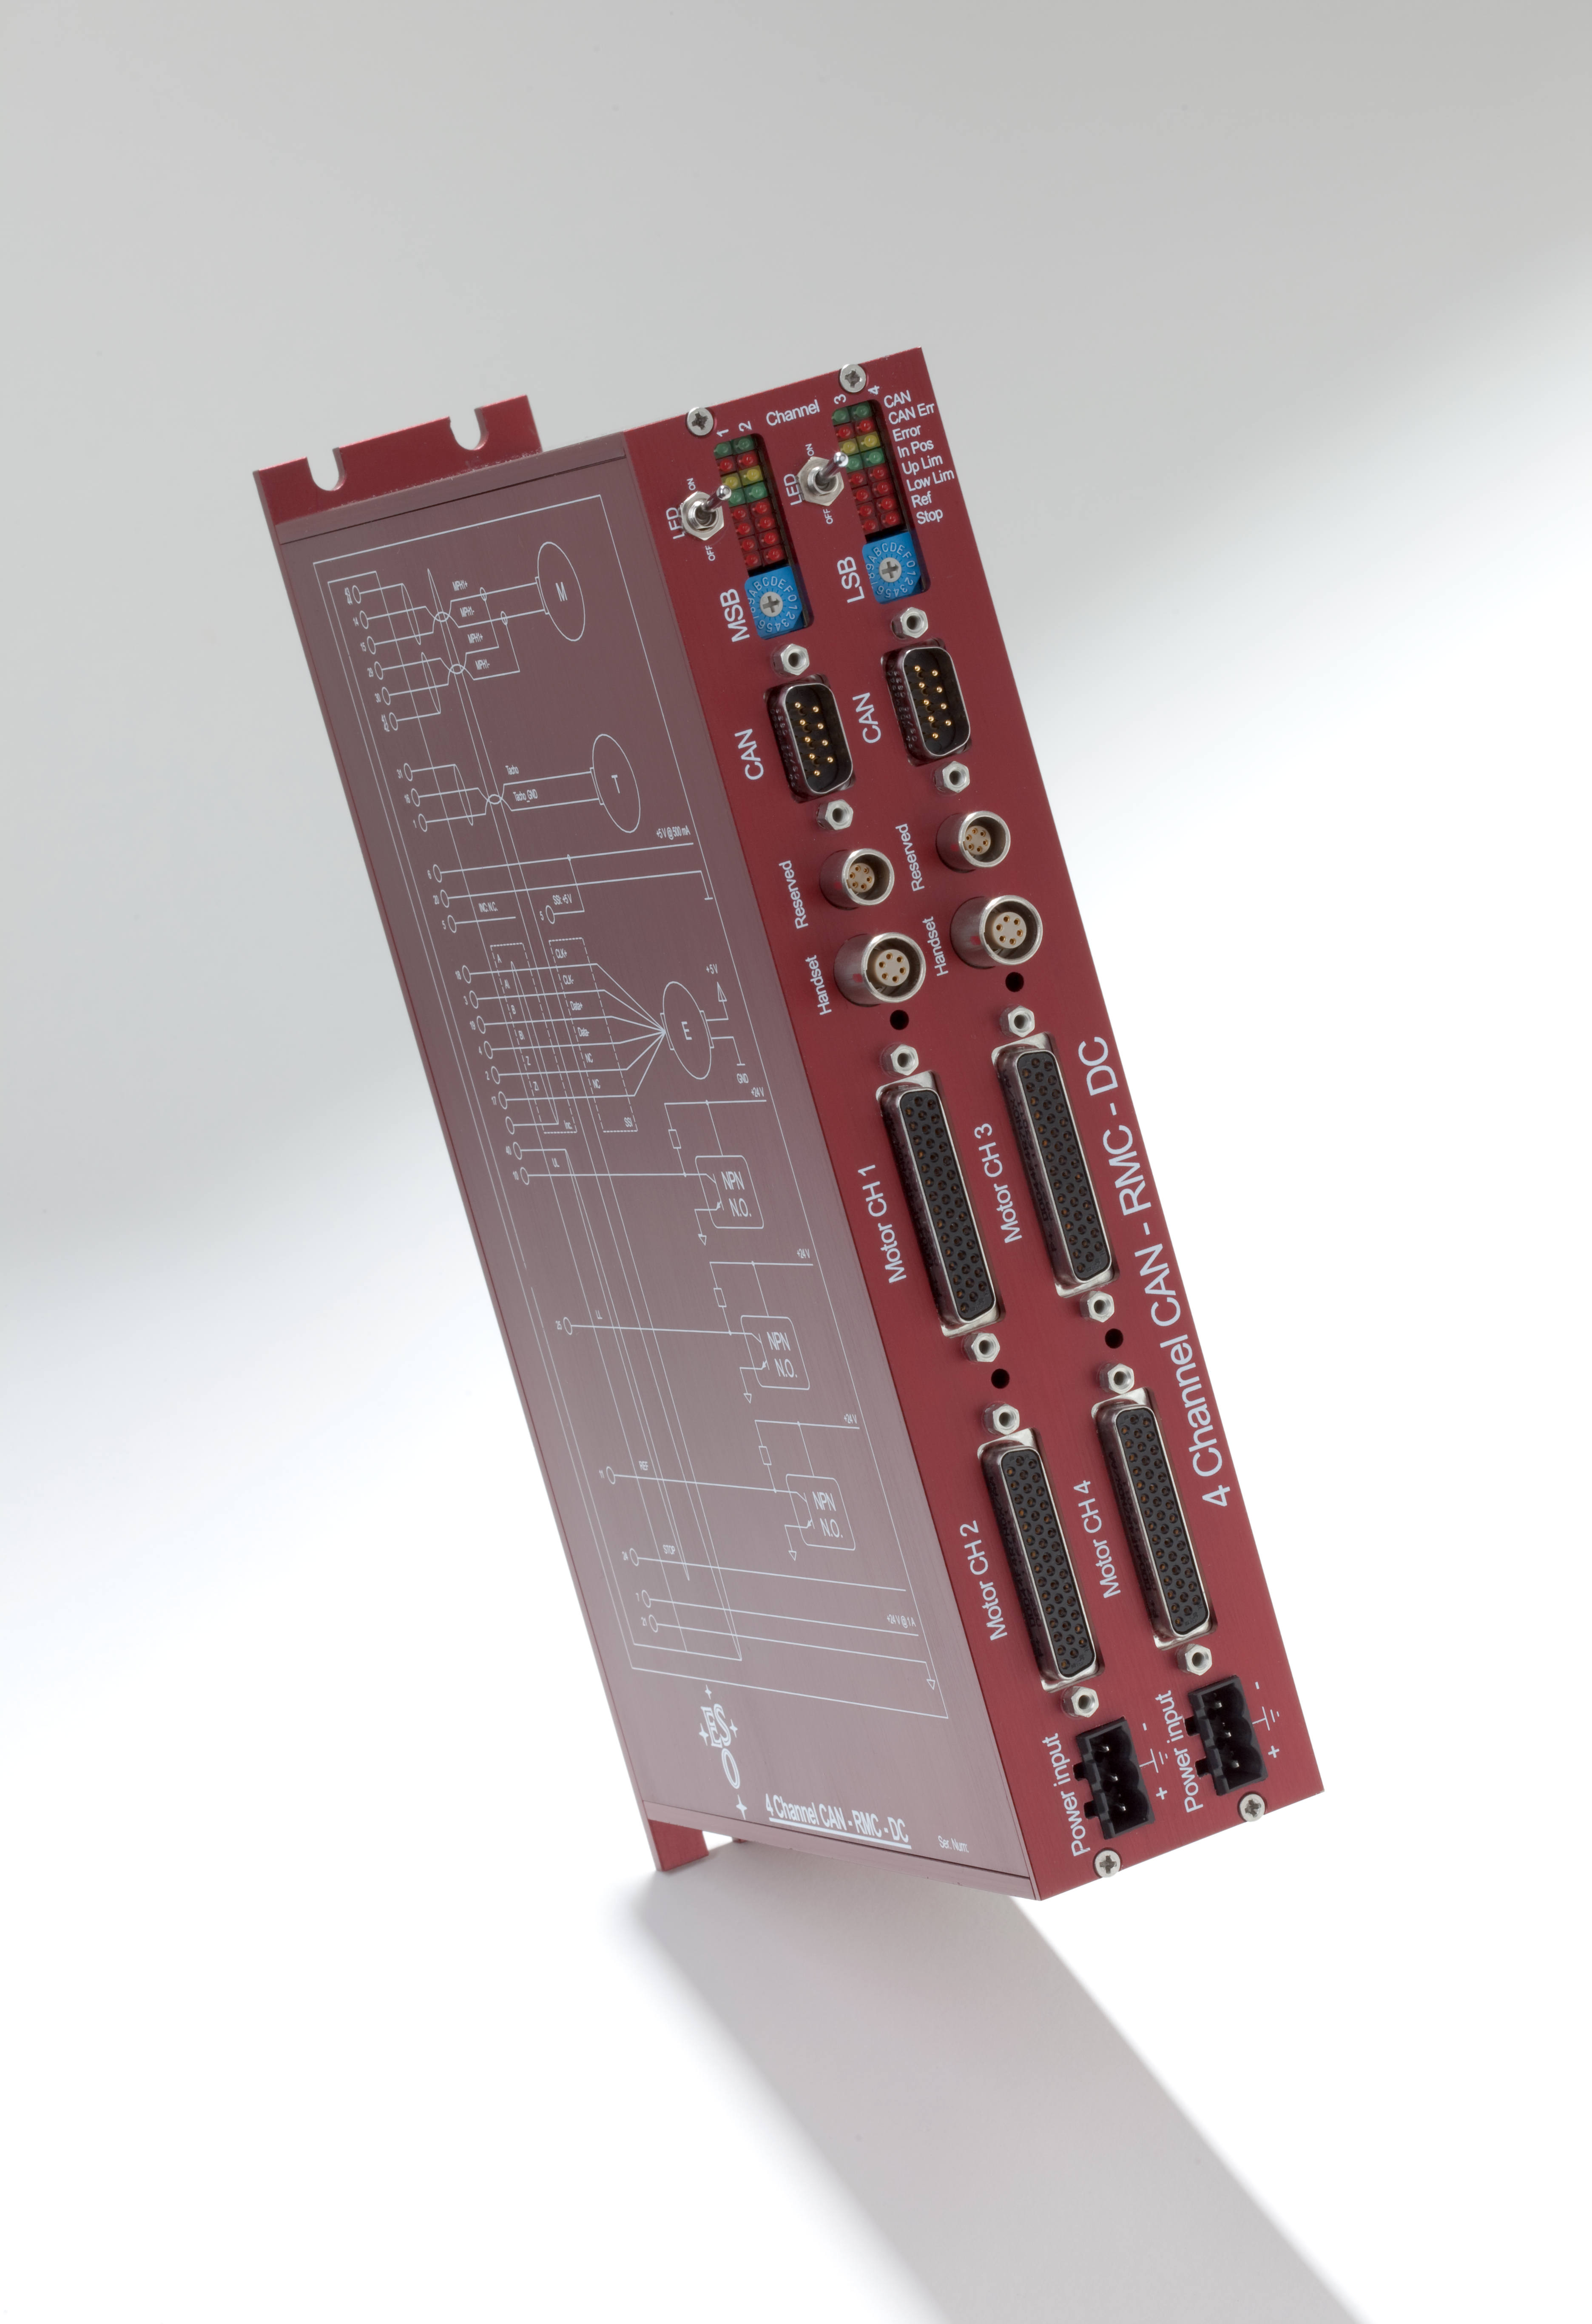

ESO-CANbus-connector

The ESO CANbus connector. The image was taken in February 2009.

Credit: ESO/H.H.Heyer